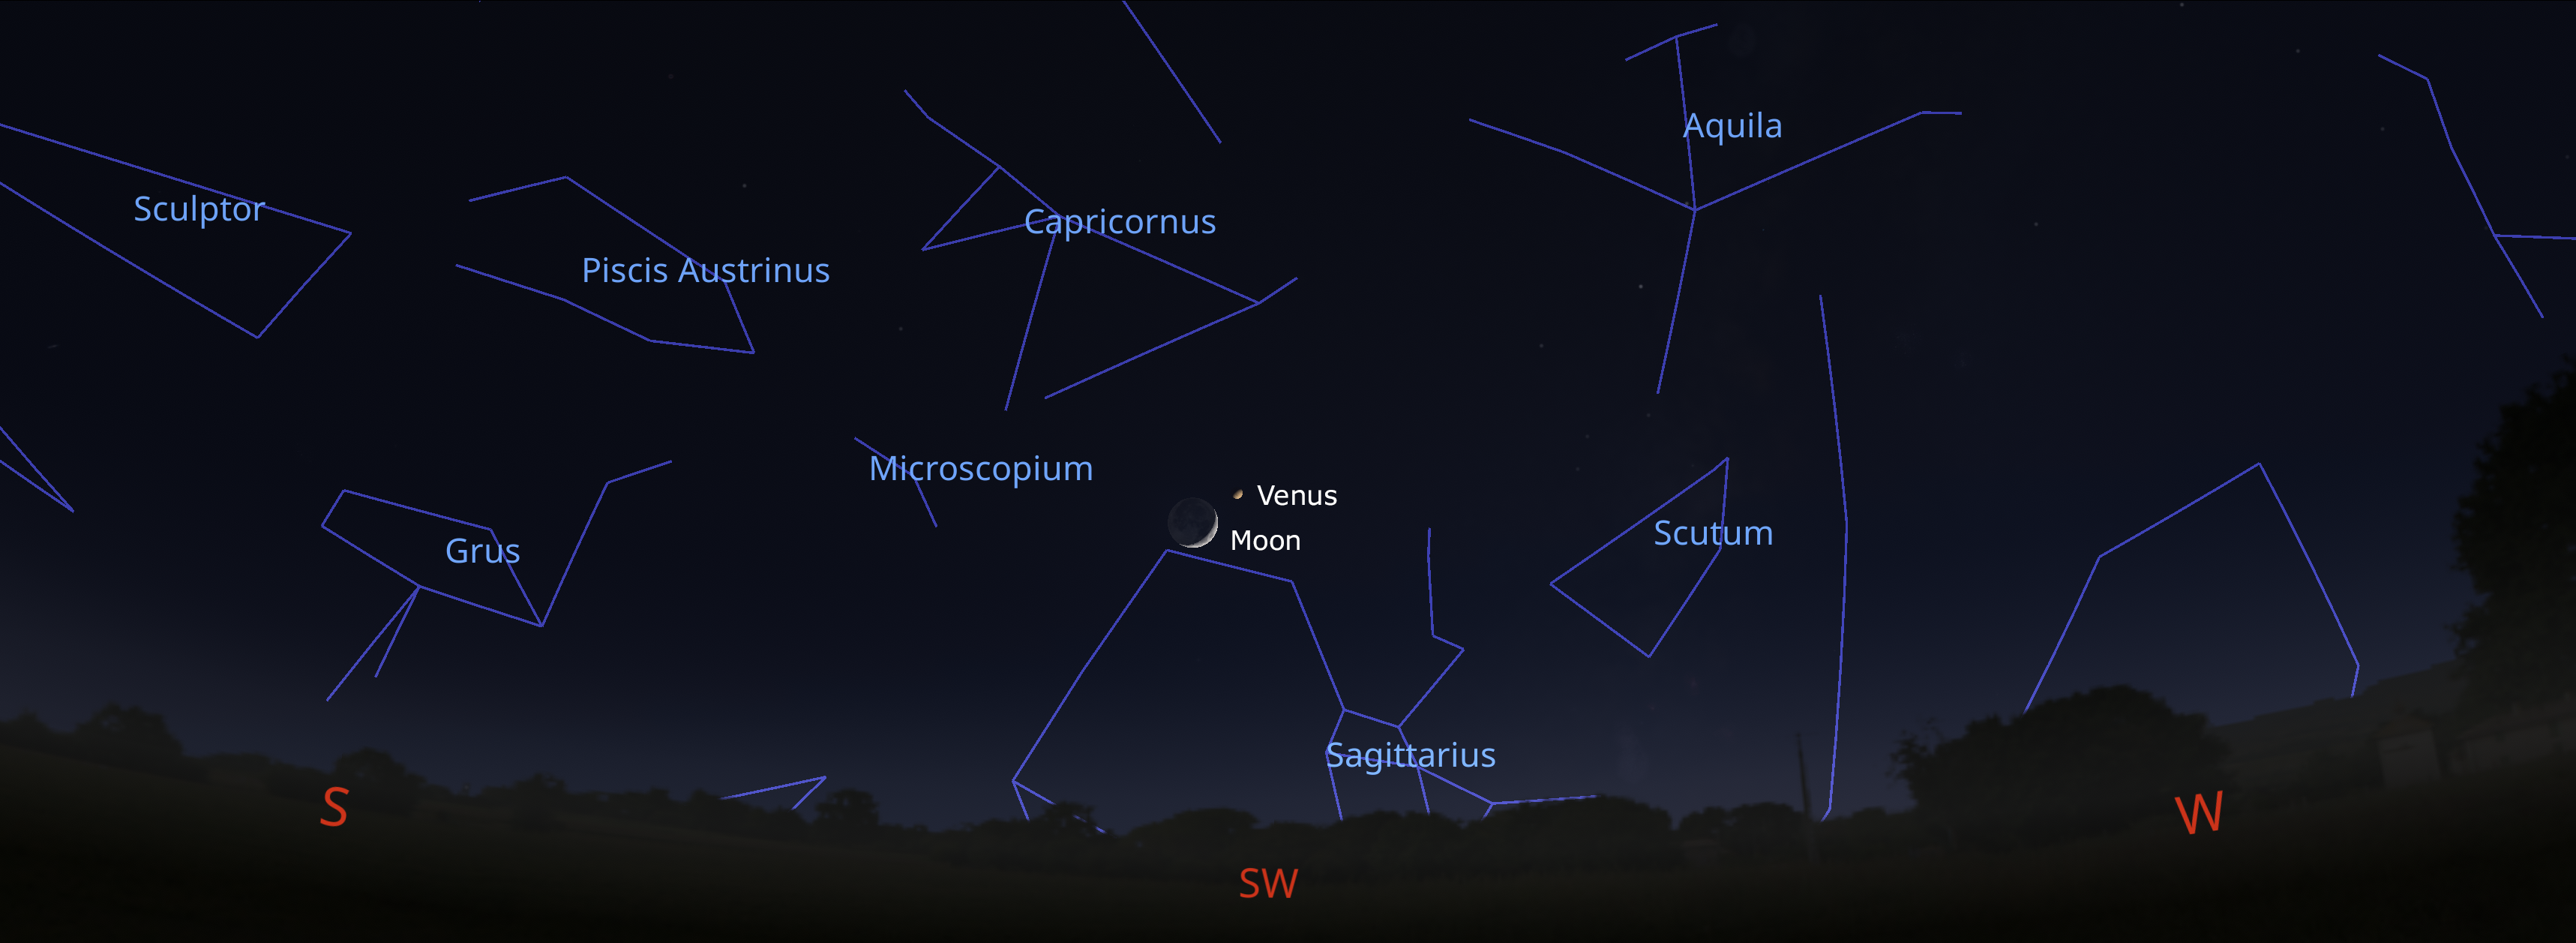

The night sky from Tucson on 4 December about an hour after sunset. Hilo will have a similar view, while La Serena observers should look to the west.

The night sky from Tucson on 4 December about an hour after sunset. Hilo will have a similar view, while La Serena observers should look to the west.

Credit: NOIRLab/NSF/AURA/Stellarium